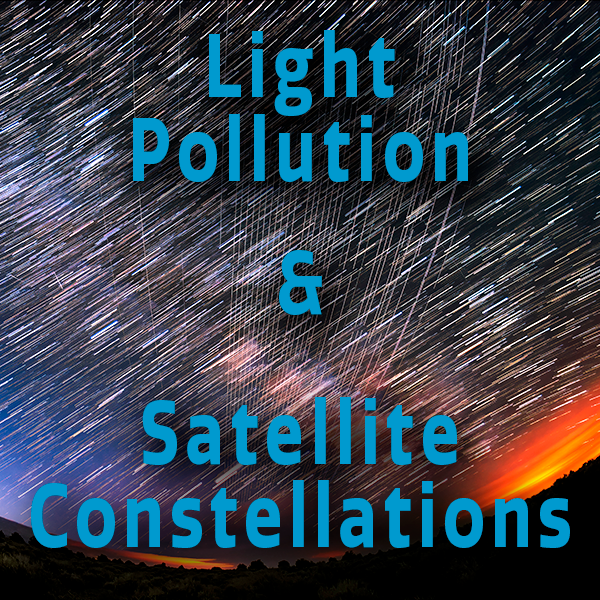

Green shining star universe in the shape of a woman's profile silhouette on a black background

Credit: NOIRLab